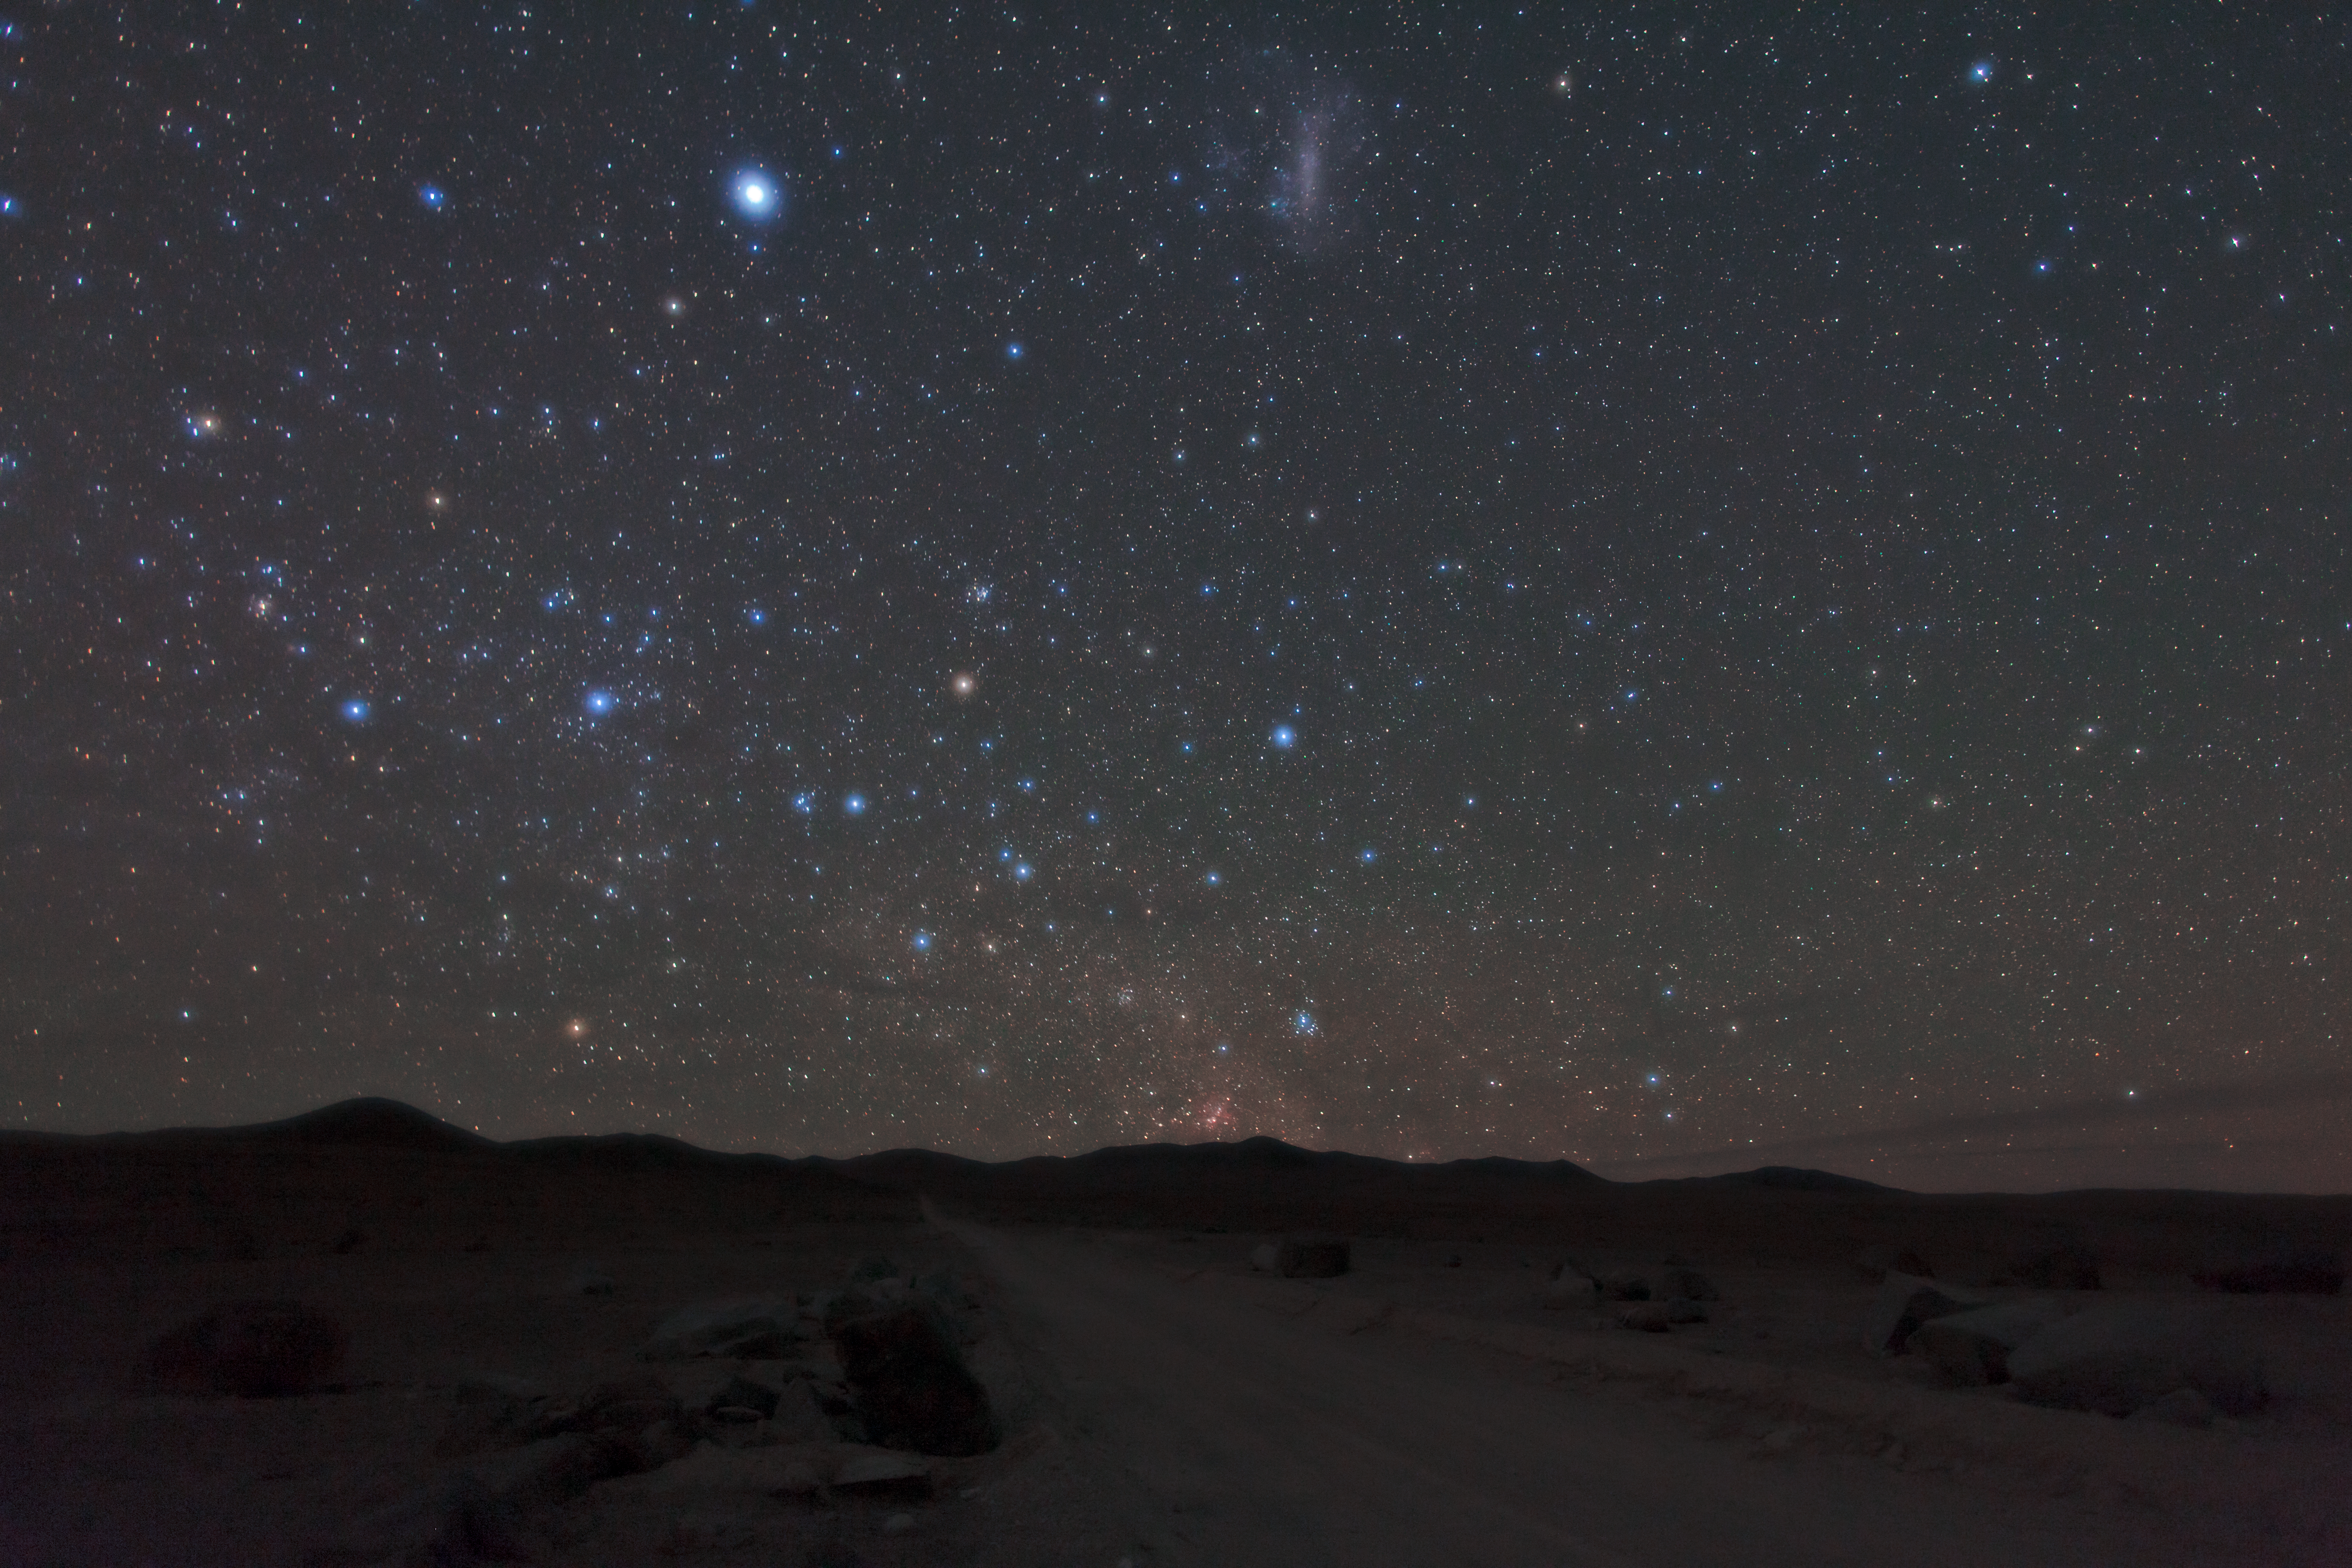

Glowing stars

Glowing southern stars captured by ESO Photo Ambassador Babak Tafreshi.

Credit: ESO/B. Tafreshi (twanight.org)